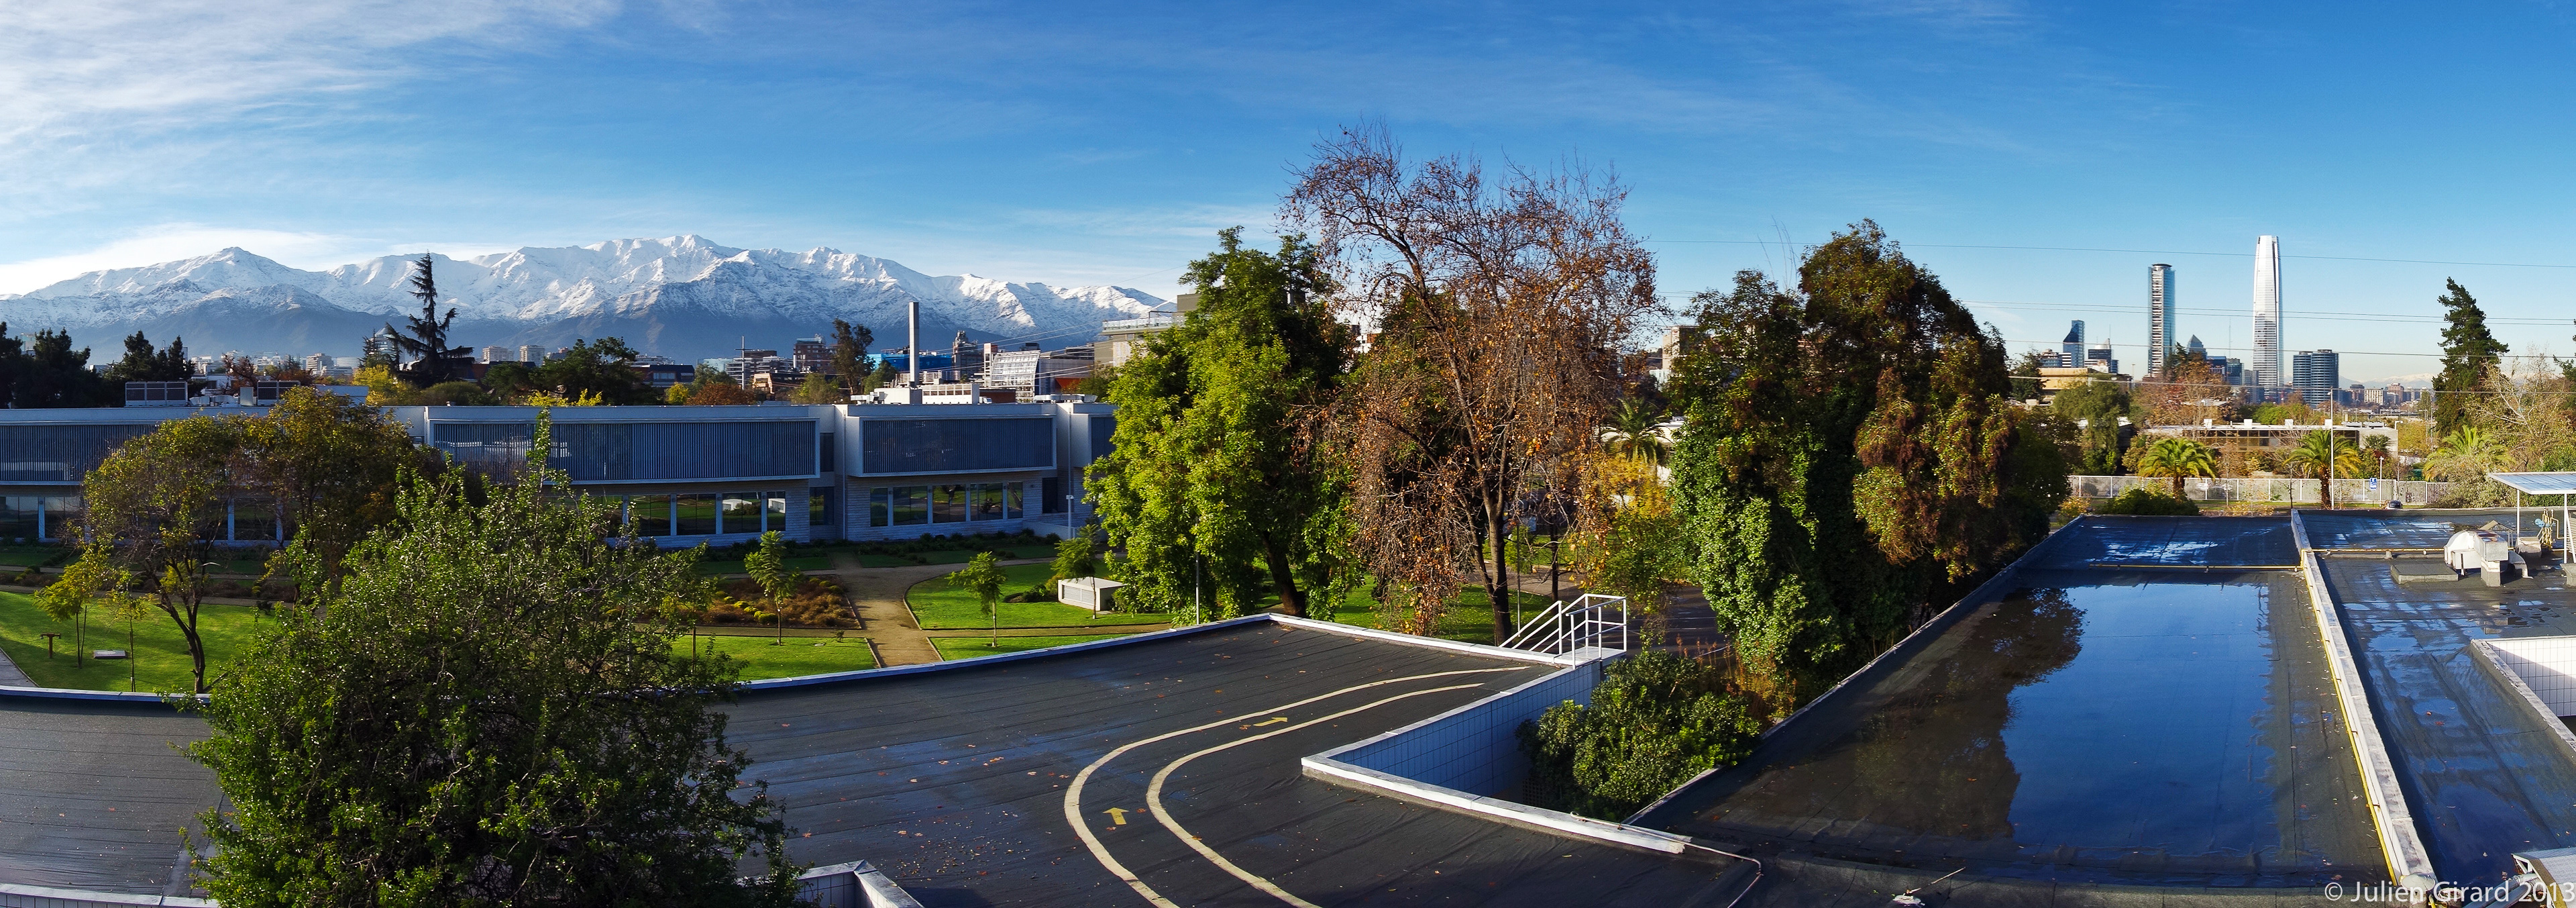

Vitacura view

Much closer, below the mountain on the left, the ALMA headquarter building is visible. It is located on the premises of ESO. On the very right stands the tallest building in Latin America: the Gran Torre Santiago. The 300-meter skyscraper was erected in the central business district, at walking distance from ESO.

Credit: J. Girard (ESO)